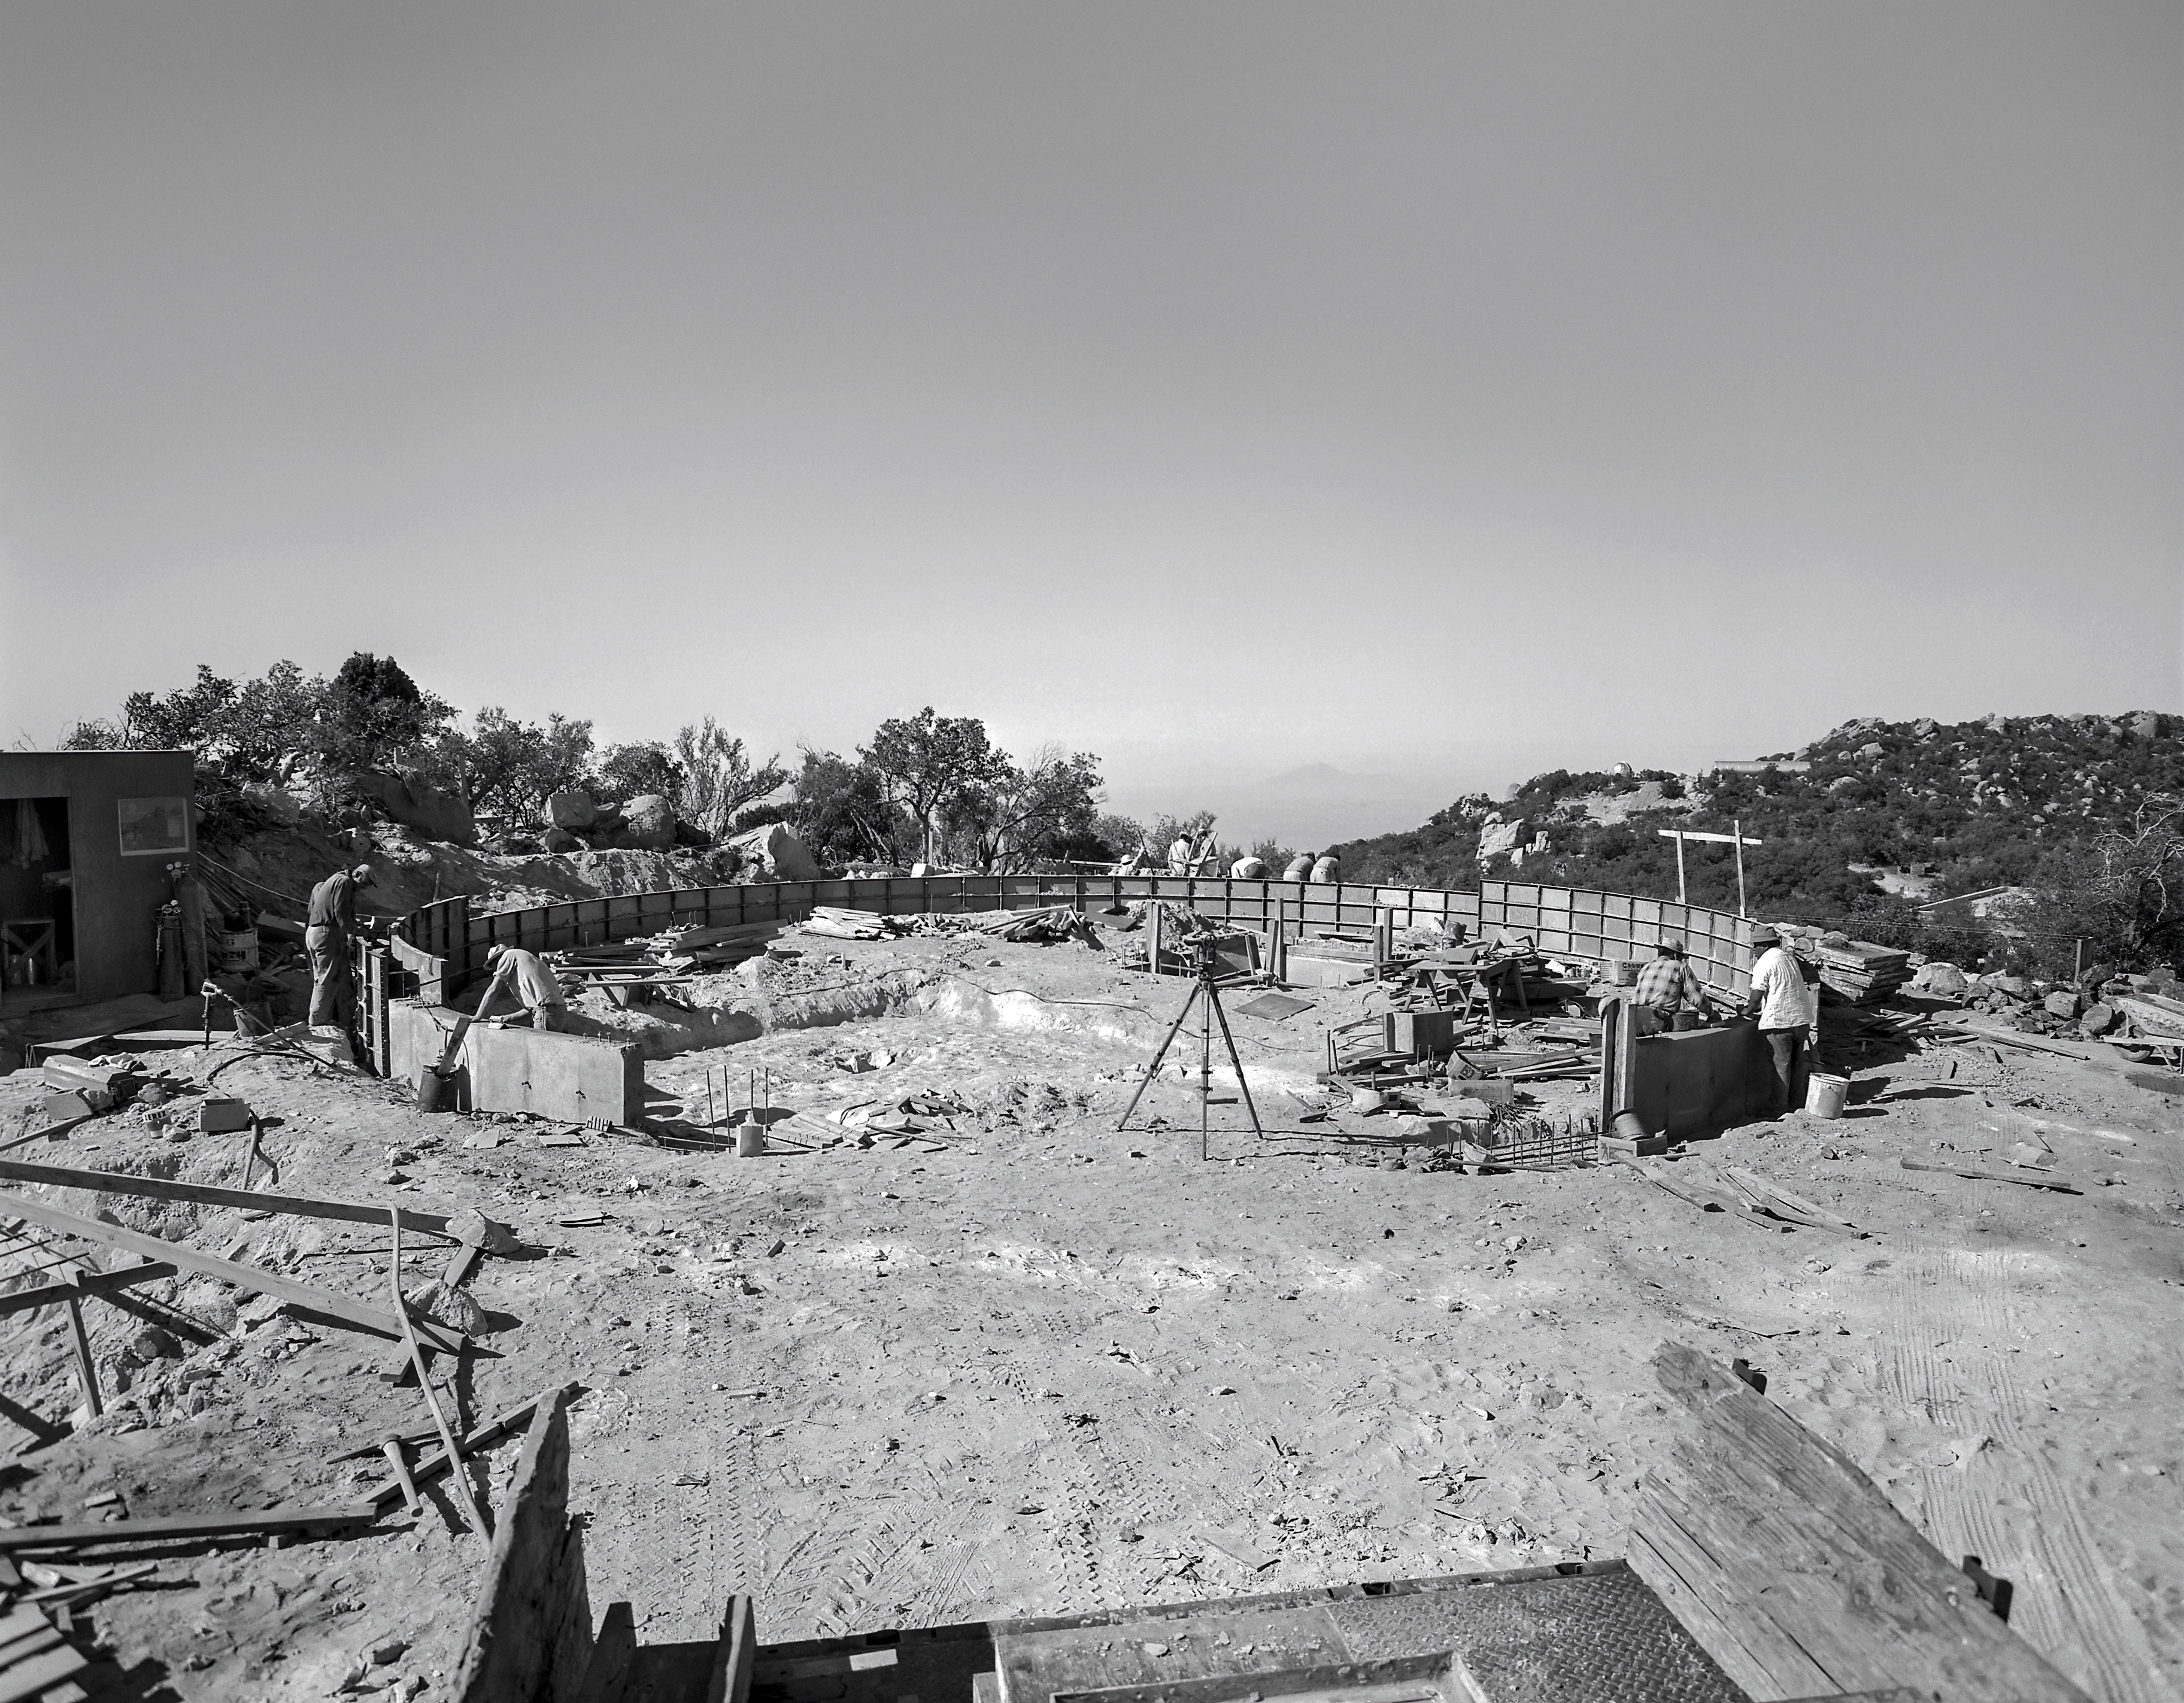

Laying the Foundations of the KPNO 2.1-meter Telescope

The construction team prepares the foundations of the KPNO 2.1-meter Telescope (then known as the 84-inch Telescope) at Kitt Peak National Observatory. Likely taken in the early 1960s, this image captures the earliest stages of the telescope that would eventually open up one of the biggest mysteries in astronomy: the puzzle of dark matter. Only a few years after this telescope saw first light in September 1963, astronomers Vera Rubin and Kent Ford used it to make the landmark observation that the Andromeda Galaxy has much more mass in its edges than expected. This suggested the presence of some kind of 'missing mass' now known as 'dark matter,' an enduring mystery that is yet to be resolved.

Credit: NOIRLab